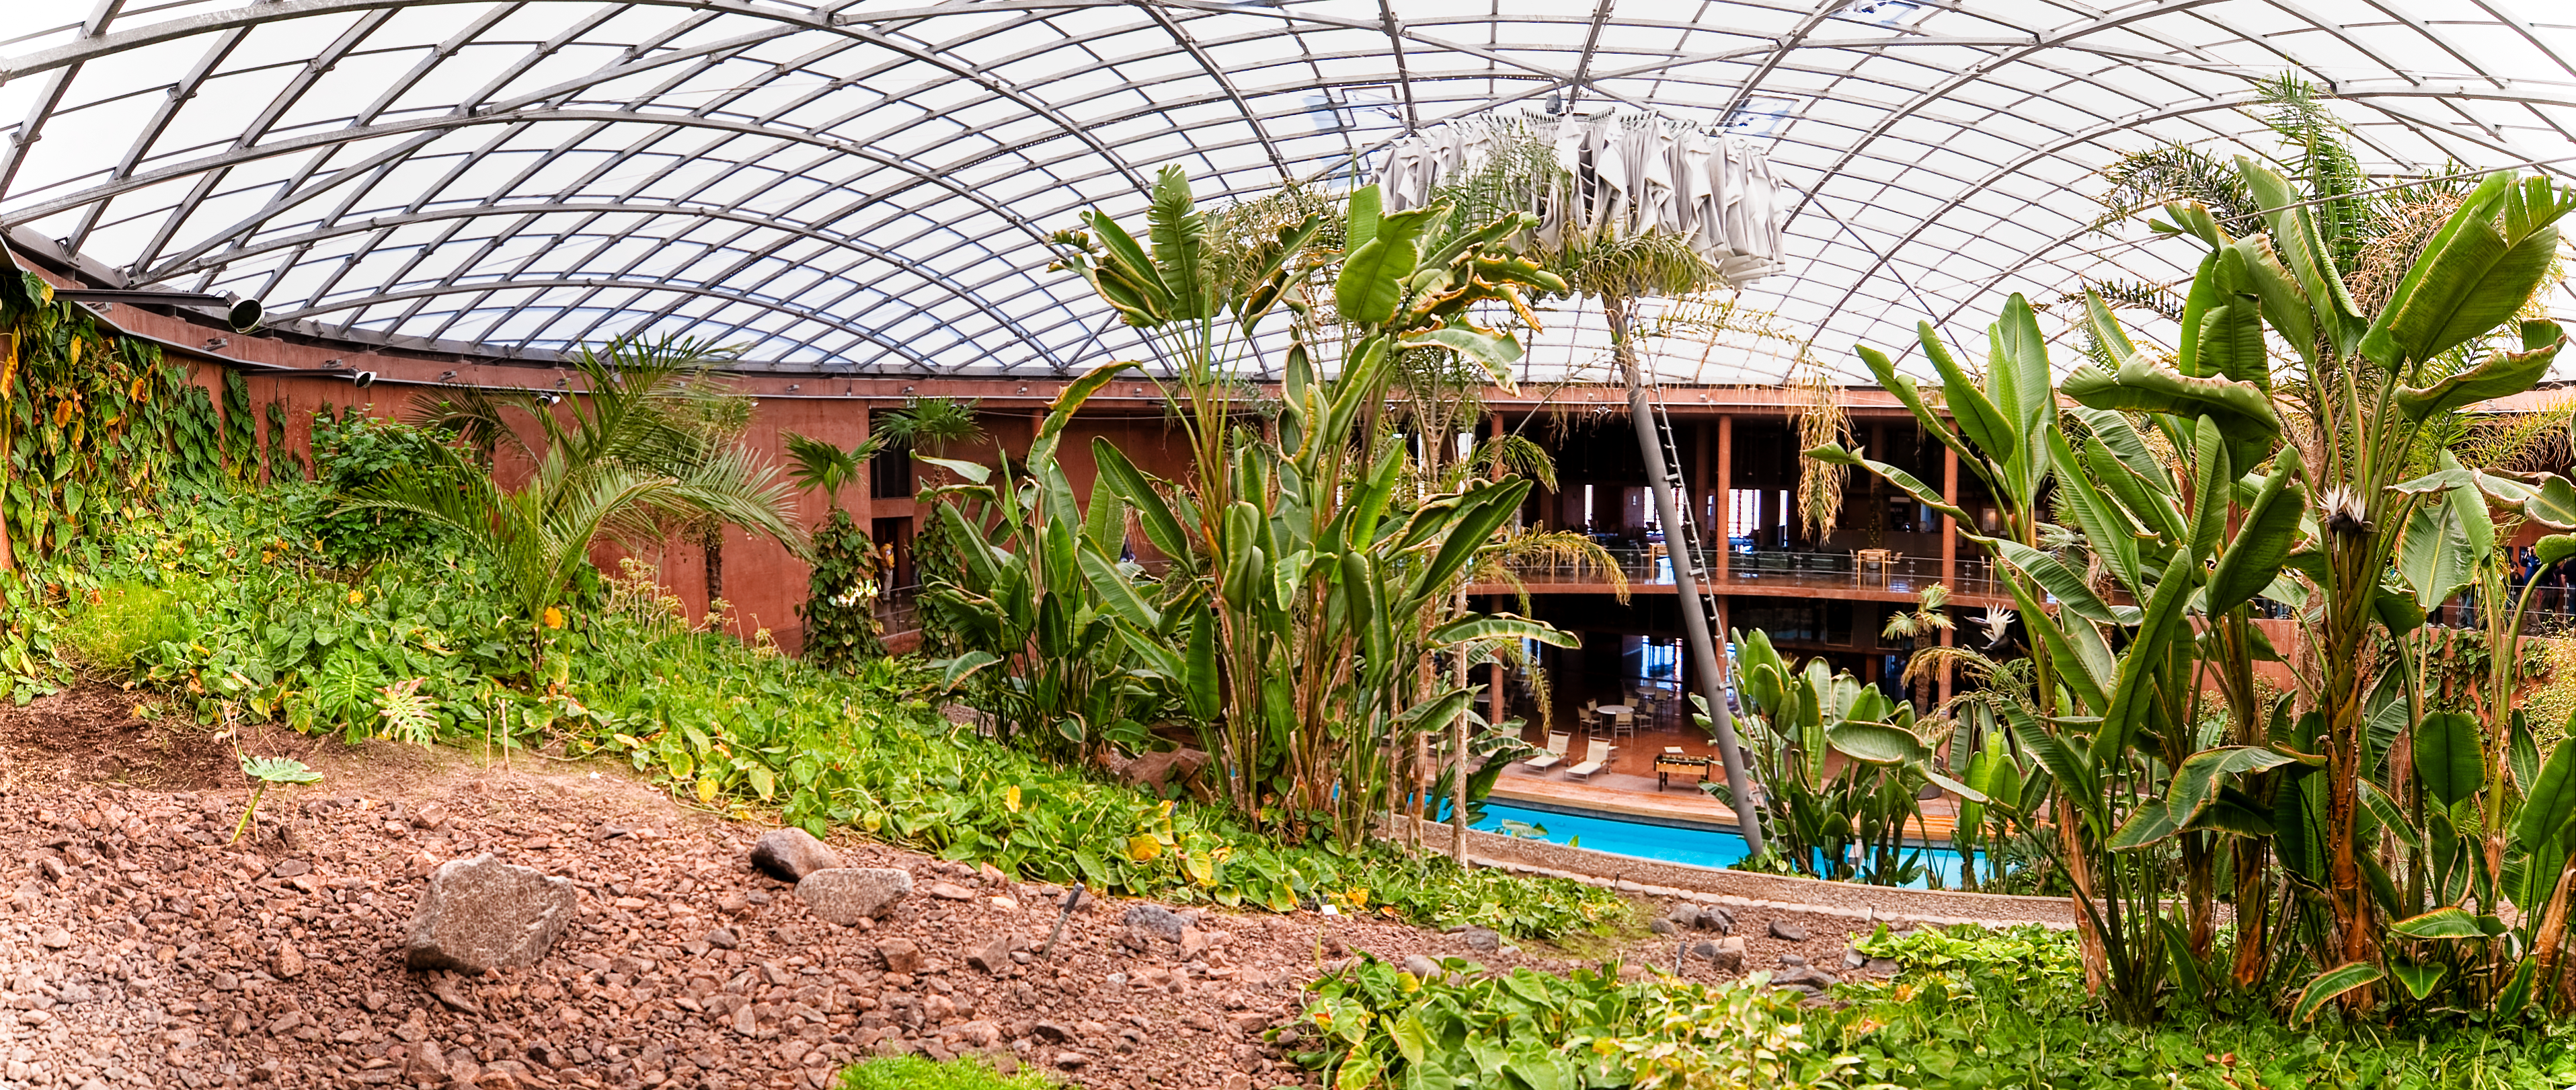

The dome of the Paranal Residencia

Panoramic view of the central area of the Paranal Residencia, which is naturally lit through a 35-metre-diameter dome in the ceiling. The dome is supported by a metallic structure and made of a translucent polycarbonate, which softens the intense sunlight. At the centre of the dome, an umbrella-shaped blackout curtain automatically opens at sunset, to avoid any escape of artificial light, potentially dangerous for astronomical observations. The curtain closes automatically at sunrise and remains folded during the day. The main garden and the swimming pool keep a certain level of humidity inside the building, providing a more comfortable environment for the people who work at one of the driest sites on Earth. This award-winning construction was designed by German architects Auer+Weber.

Credit: ESO/José Francisco Salgado (josefrancisco.org)